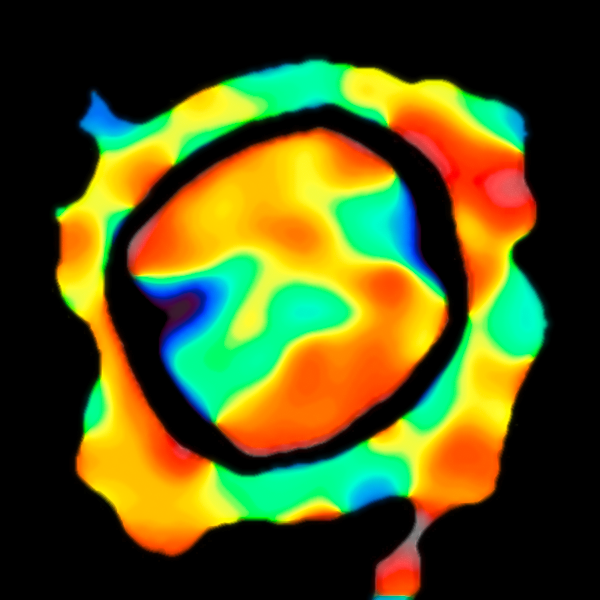

VLTI velocity map of the surface of Antares

Using ESO’s Very Large Telescope Interferometer astronomers have constructed this remarkable map of the motions of material on the surface of the red supergiant star Antares. This is the first such velocity map of any star other than the Sun. In red regions the material is moving away from us and in the blue areas the material is approaching. The empty region around the star is not a real feature, but shows where velocity measurements were not possible.

Credit: ESO/K. Ohnaka